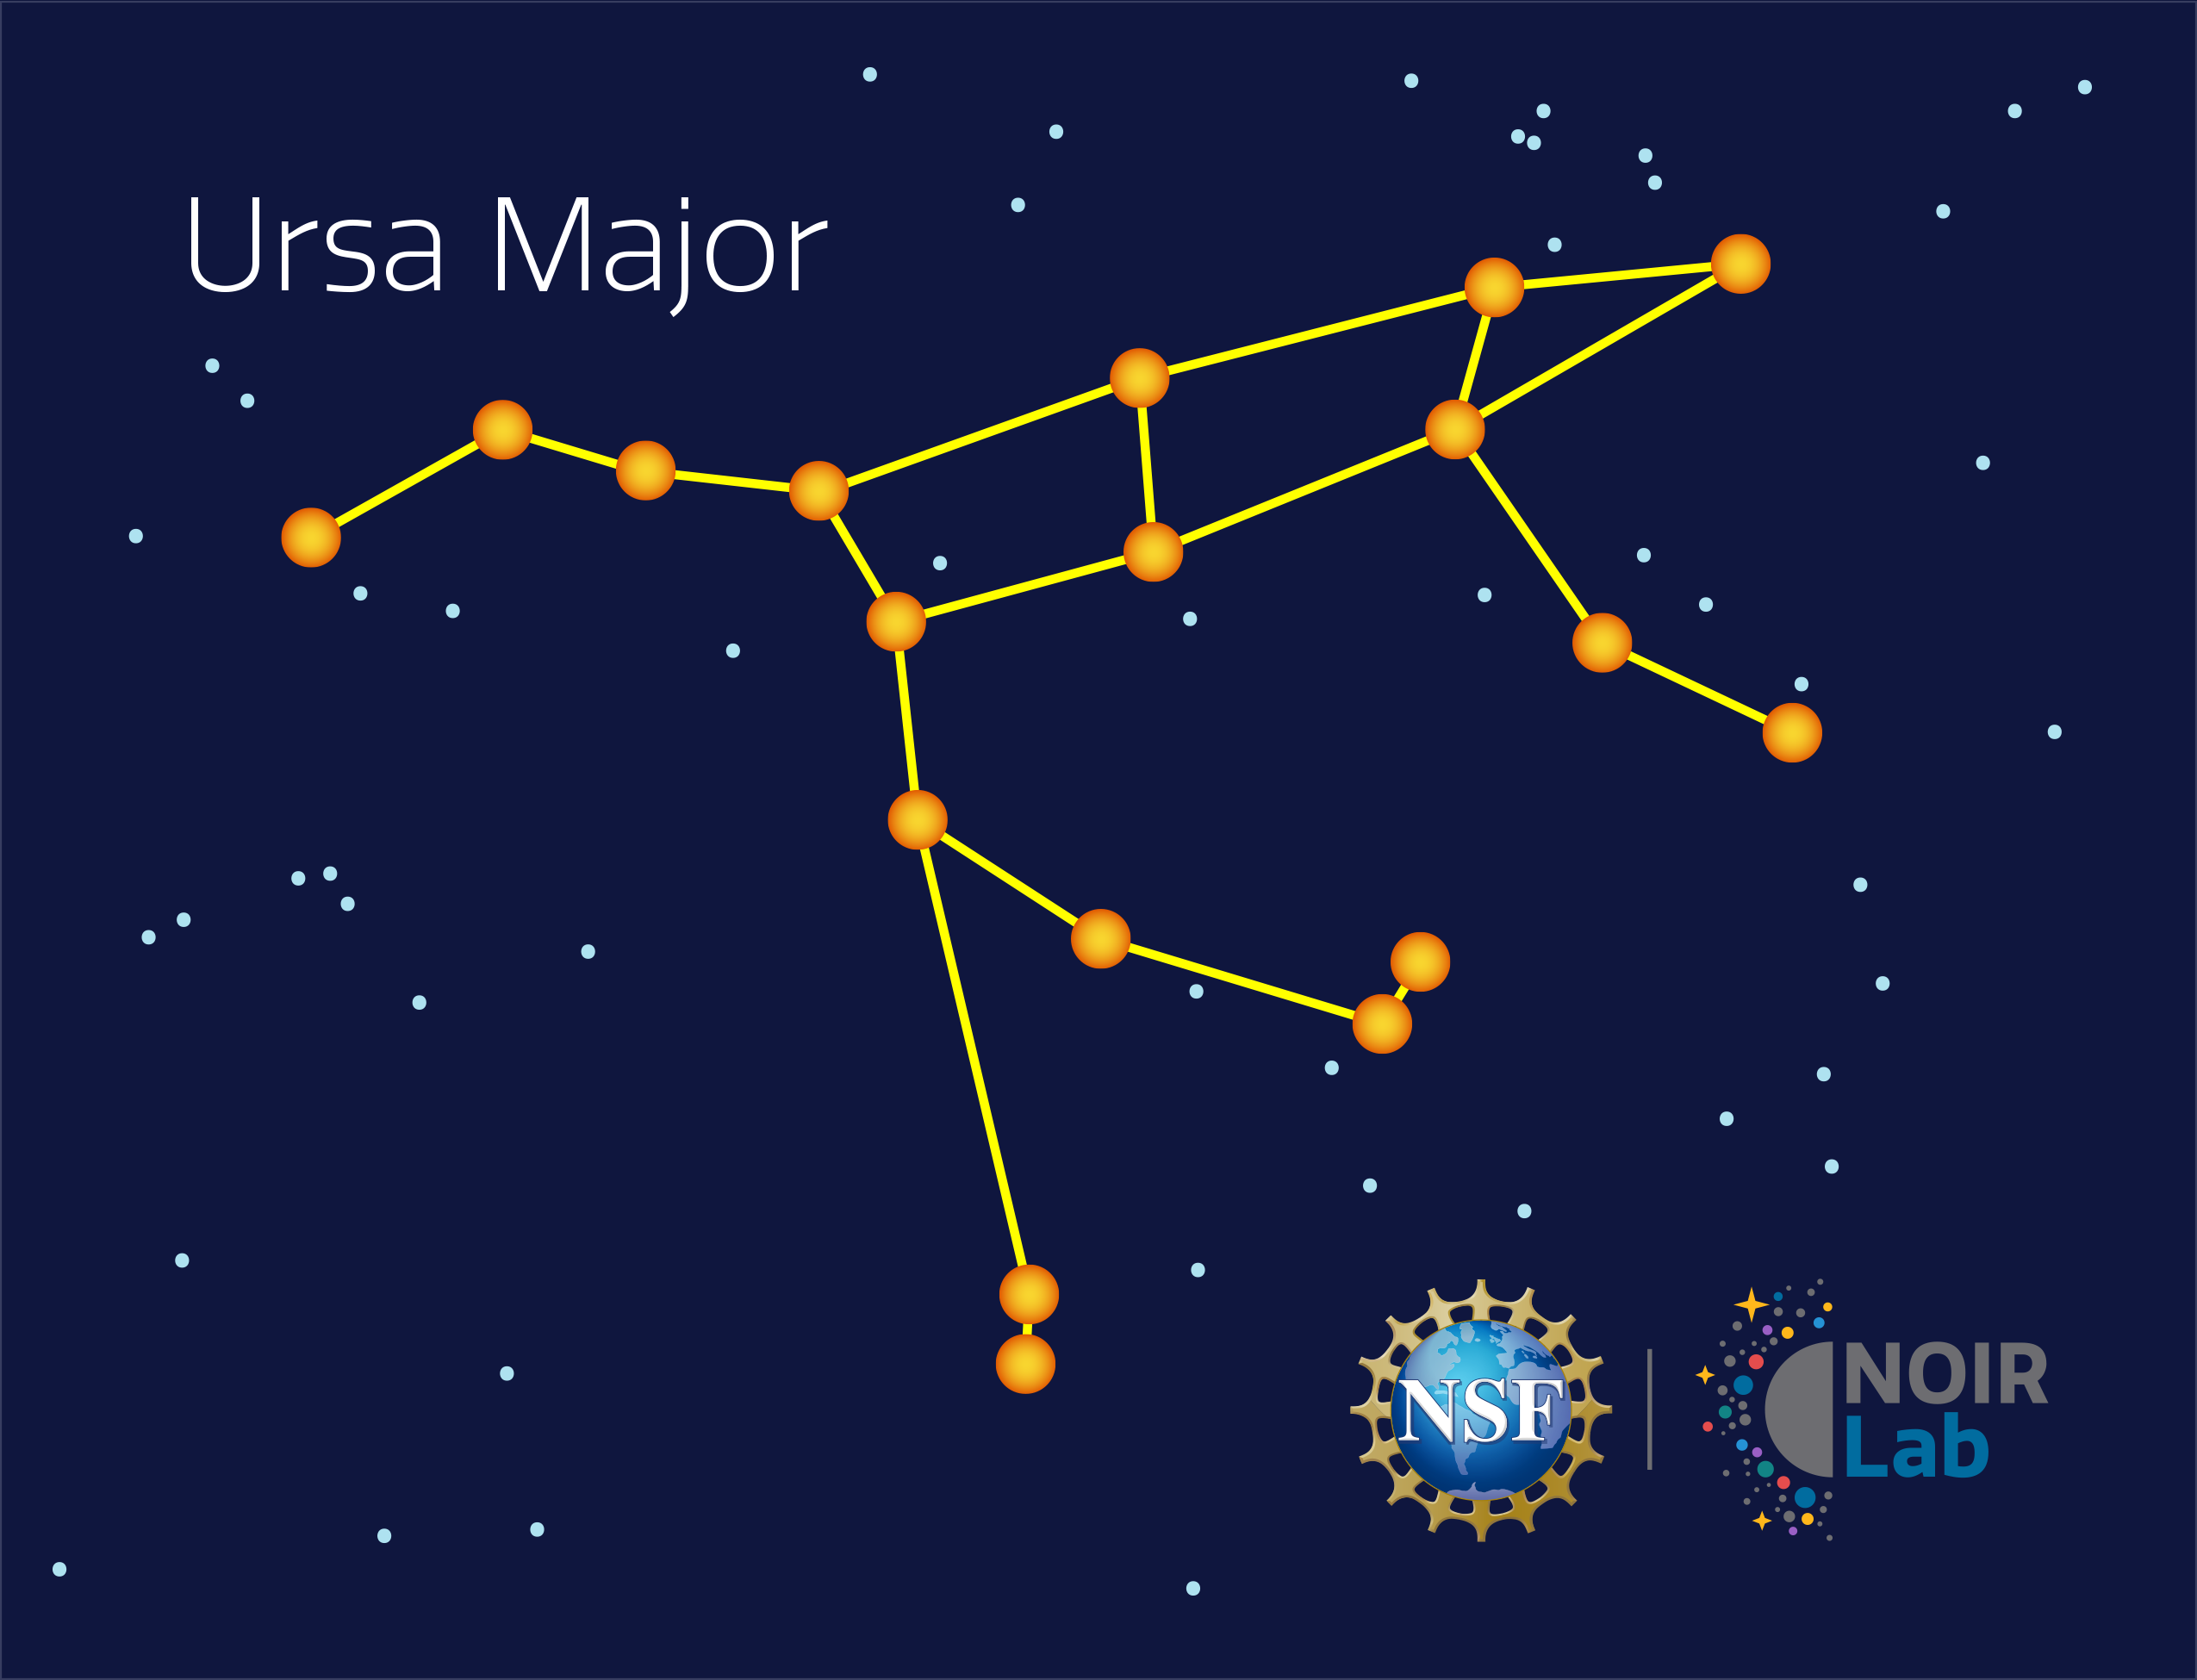

Ursa Major

Credit: NOIRLab